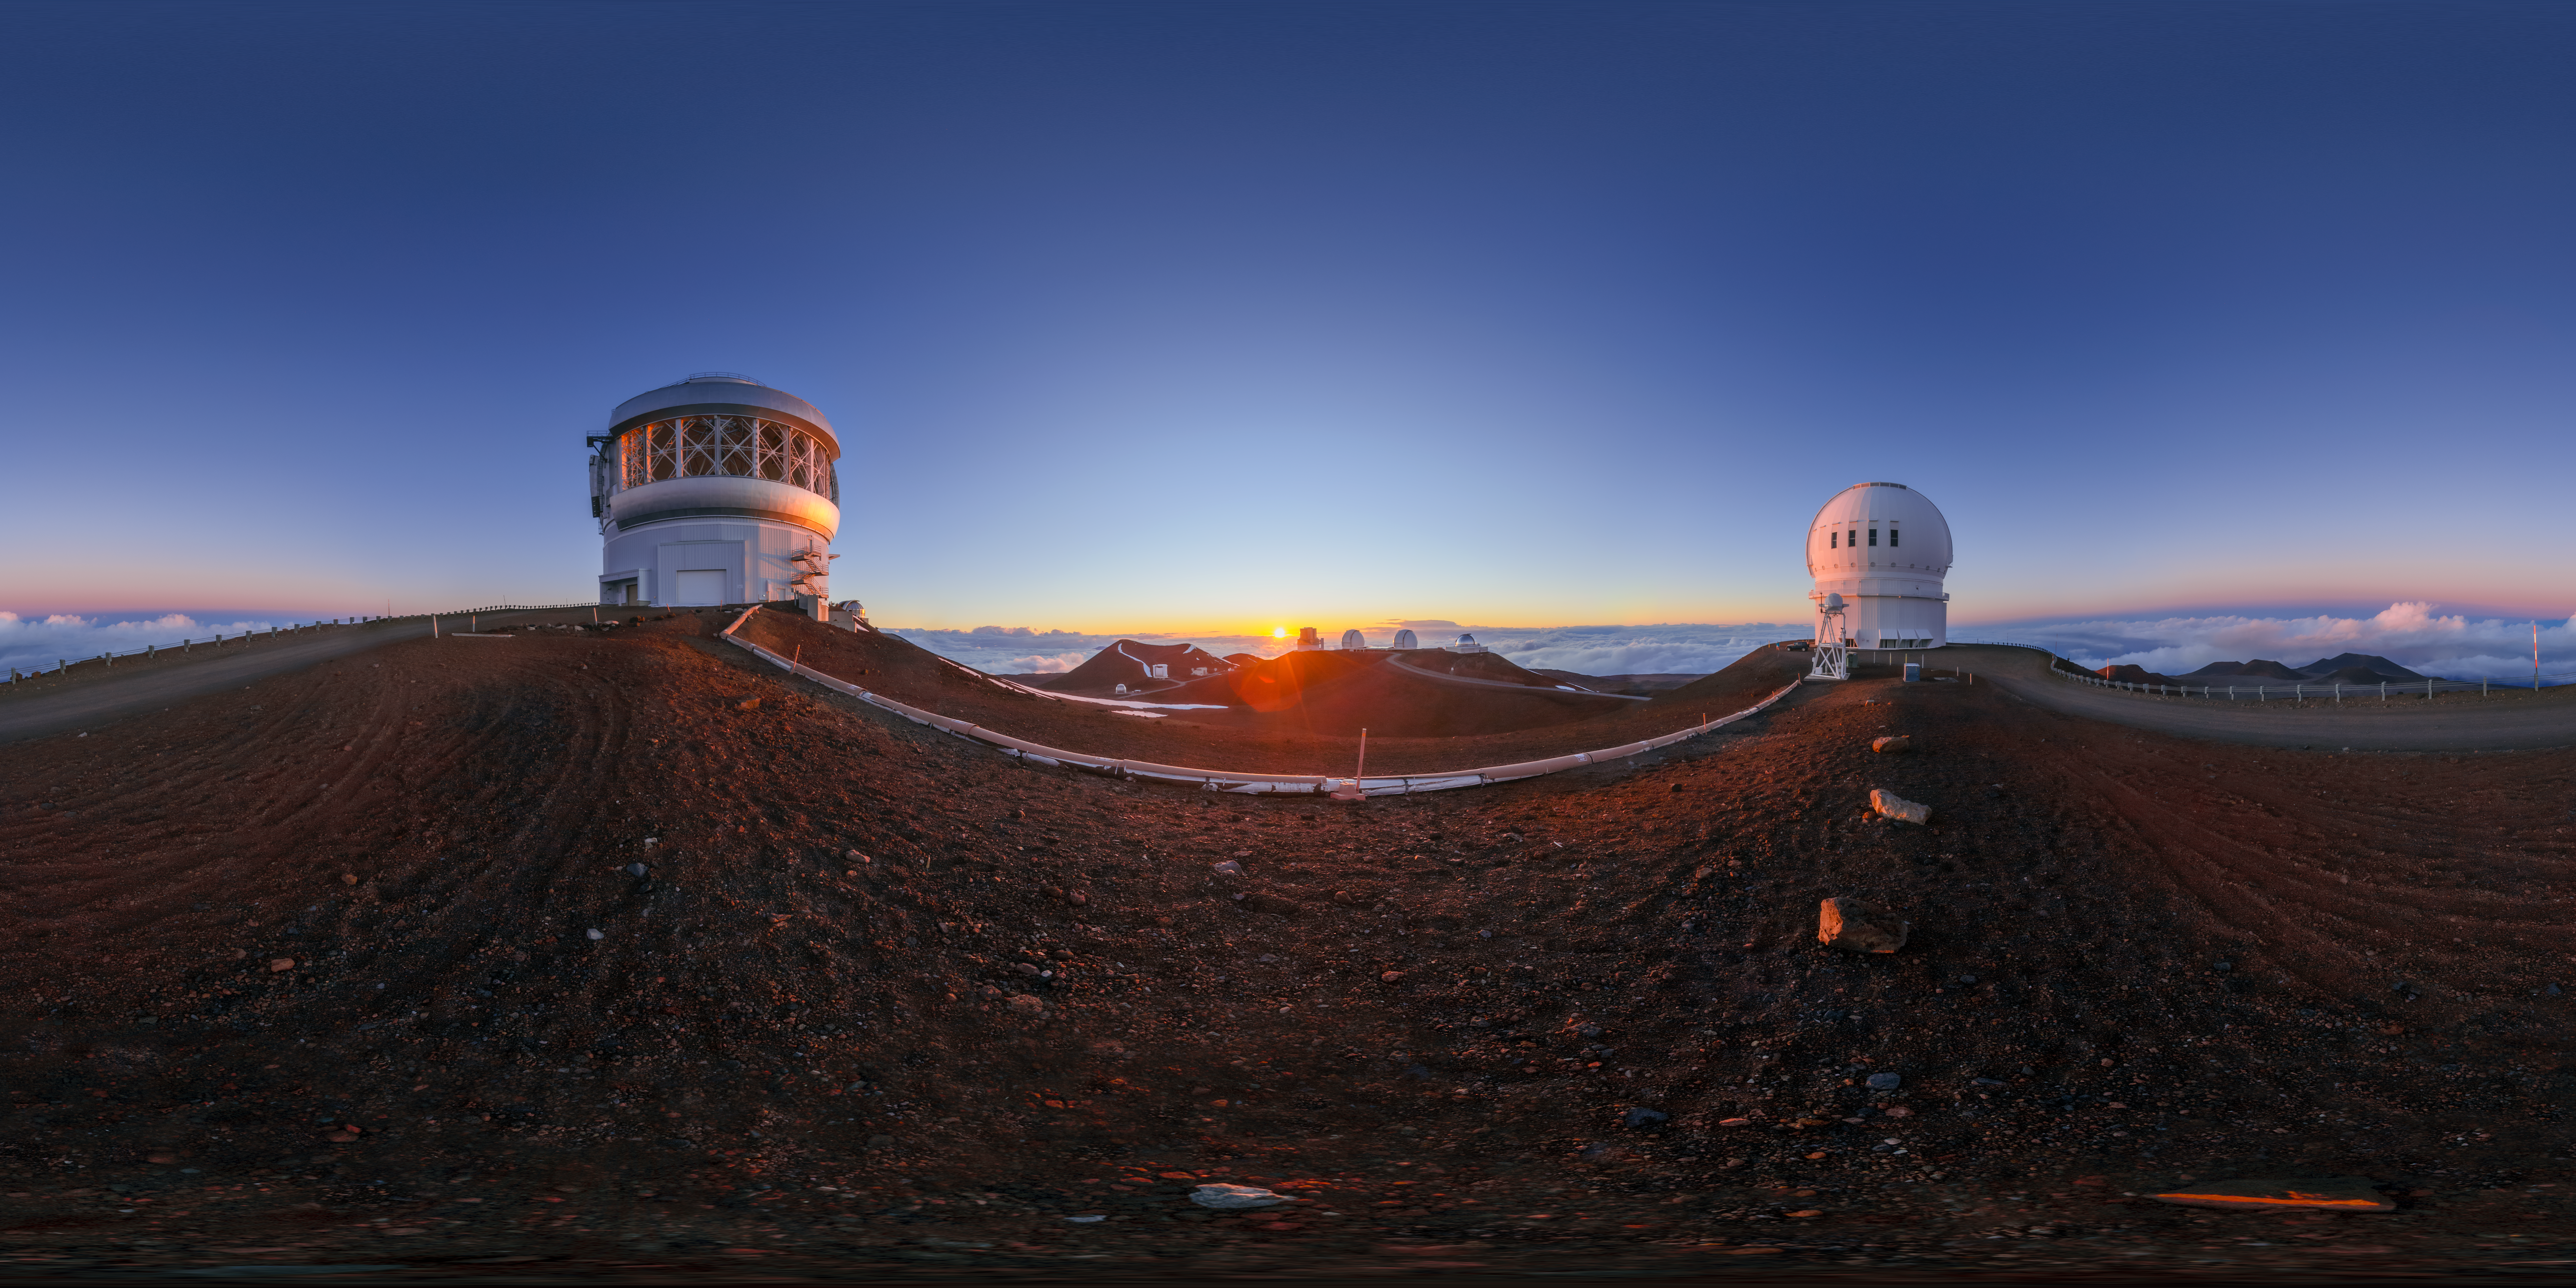

Gemini North Sunset 360 Panorama

A 360 panorama view of the sun setting behind Gemini North (left), one half of the International Gemini Observatory, located near the summit of Maunakea in Hawaiʻi. The Canada-France-Hawaiʻi Telescope can alse be seen (right).

A fulldome version of this image can be found here.

Credit: International Gemini Observatory/NOIRLab/NSF/AURA/P. Horálek